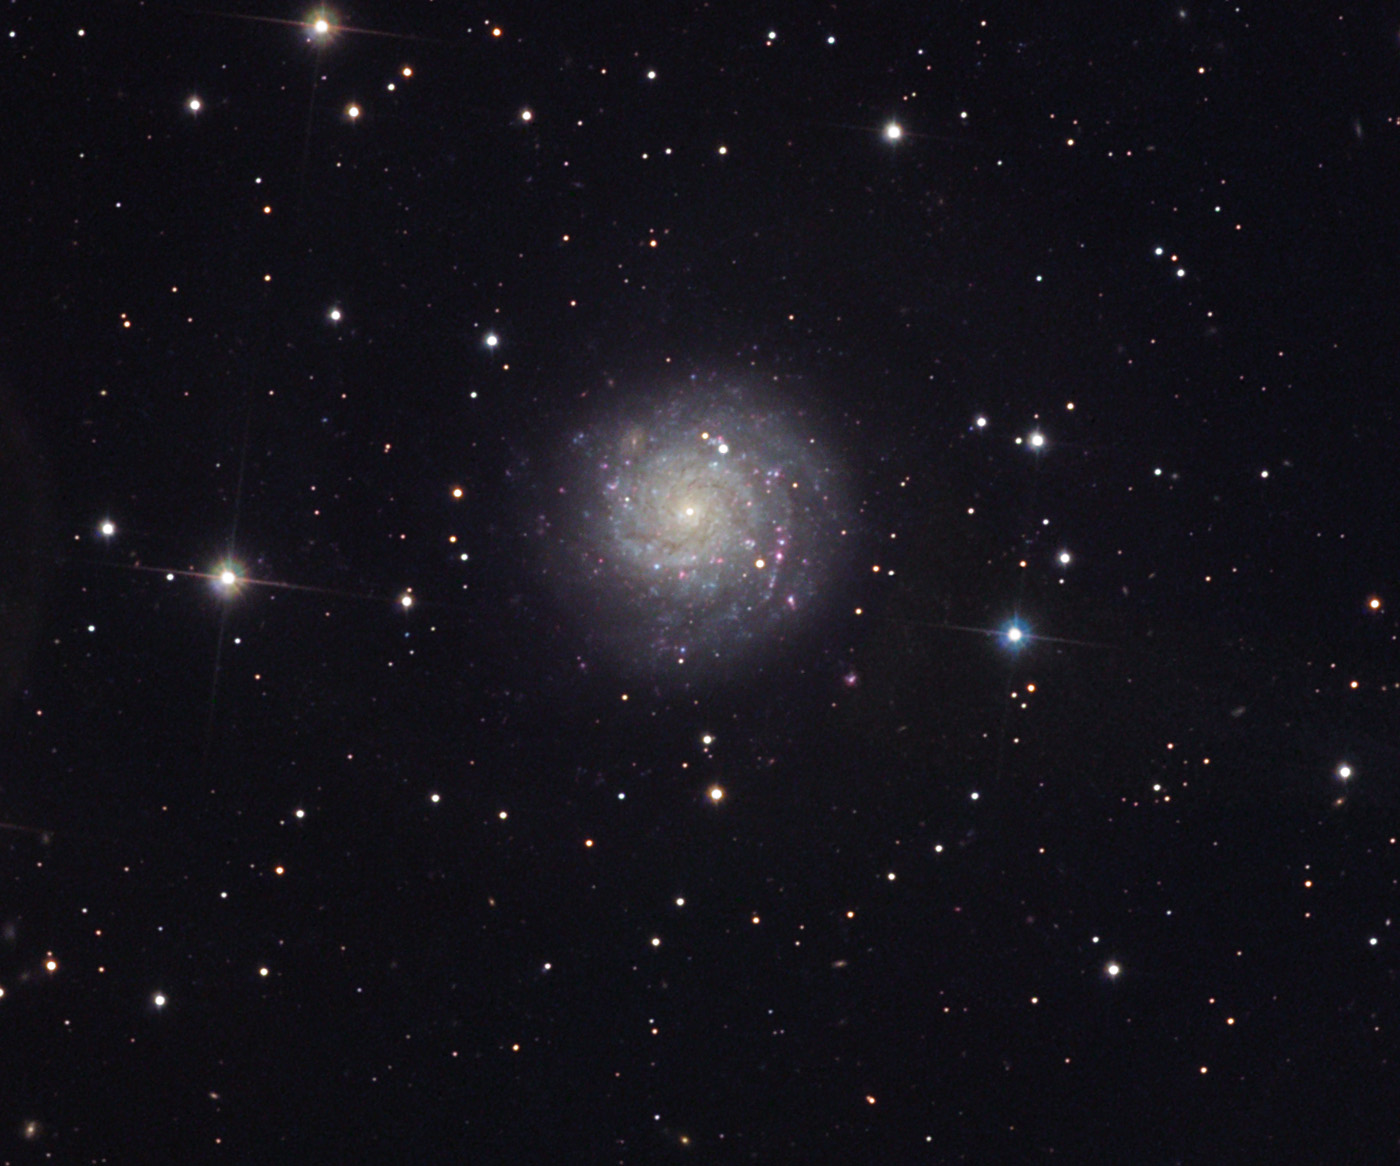

NGC 1058

At a distance of 23 million light years away, NGC 1058 is most likely an intrinsically small spiral galaxy. However the host of bright blue and pink regions shows that this galaxy is actively forming stars. NGC 1058 also harbors a bit of a mystery. This galaxy has had several supernovae go off in the past. However, the nature of the explosion that was observed in 1961 (SN1961 V) is still a bit of a mystery even today. When stars explode they leave behind violently expanding shells of gas. NGC 1058 is close enough to us that telescopes like HST and the VLBA can resolve stars and small features in this galaxy; however there does not seem to be a good candidate for the explosion, but there is a star near to the position. In addition there is an expanding shell of gas as measured by the radio data. So astronomers seemed to have settled on the idea of a supernova explosion- but recent papers on the subject suggest that this object "should be monitored photometrically and spectroscopically for variability in order to understand its nature and relationship to SN1961 V." For the truly interested, the position of the area of interest is at about 4 O'clock- horizontal to the bright star (with a close companion) to the right.

This image was taken as part of Advanced Observing Program (AOP) program at Kitt Peak Visitor Center during 2014.

Credit: KPNO/NOIRLab/NSF/AURA/Bob Ferguson and Richard Desruisseau/Adam Block